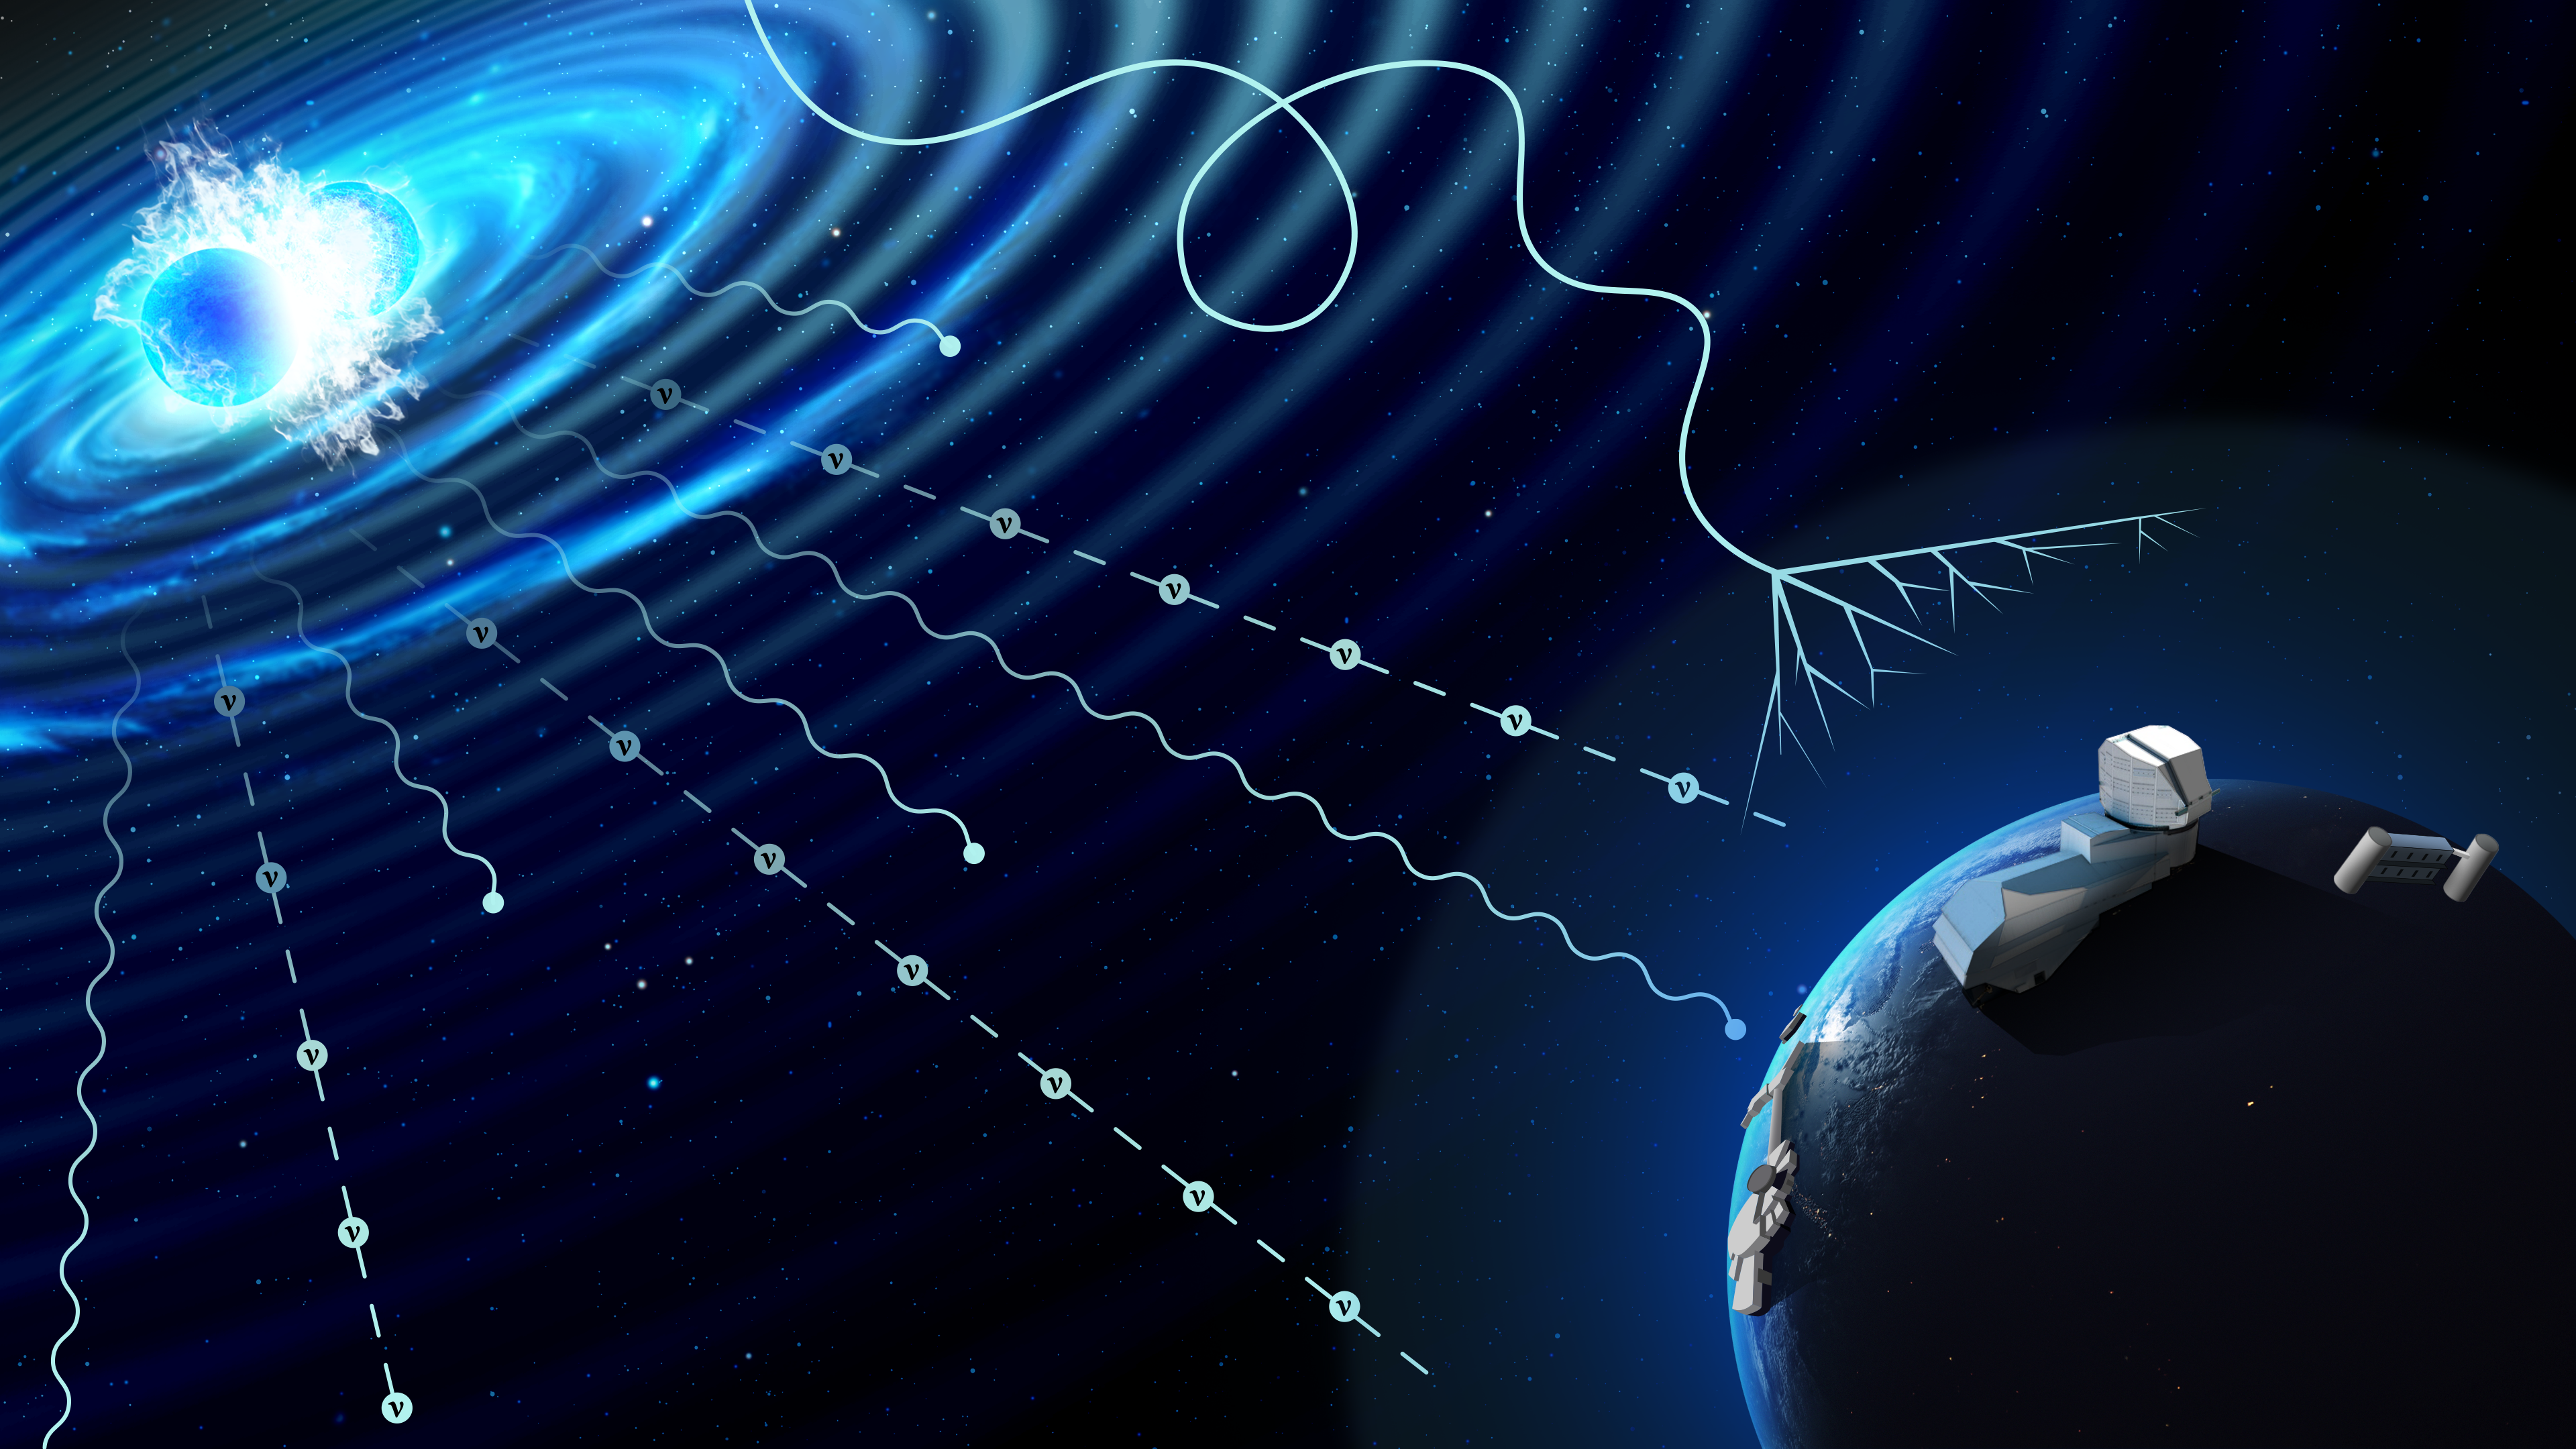

Artist’s Illustration of Multi-Messenger Event

This illustration depicts a compact merger event that is emitting three multi-messenger signals: photons, neutrinos and gravitational waves. Cosmic rays, made up of high-energy particles, come from other distant sources throughout space and are deflected and neutralized by Earth's atmosphere and magnetic fields. Multi-messenger astronomy aims to combine the information from more than one of these signals to give researchers a deeper understanding of some of the most extreme events in the Universe. NSF–DOE Vera C. Rubin Observatory will soon contribute to this emerging field by using its powerful camera and wide field of view to find faint multi-messenger sources and point other telescopes in the right direction for follow-up observations.

Alt text: Conceptual illustration of a multi-messenger astrophysical event. In the top left, two neutron stars are colliding in a bright blue burst of energy. The collision emits several different types of signals, which are being detected by different telescopes and facilities illustrated on Earth in the lower right. Gravitational waves are represented by bright and dark bands spiraling outward from the colliding neutron stars. Subatomic particles called neutrinos radiate from the collision as dashed lines, and light radiates as squiggly lines. A meandering, looping solid line that comes from somewhere else beyond the collision represents a cosmic ray, which expands into a fan-shaped spray at the Earth’s atmosphere.

Part of the Foundational Diagrams collection.

Credit: RubinObs/NOIRLab/SLAC/NSF/DOE/AURA/P. Marenfeld